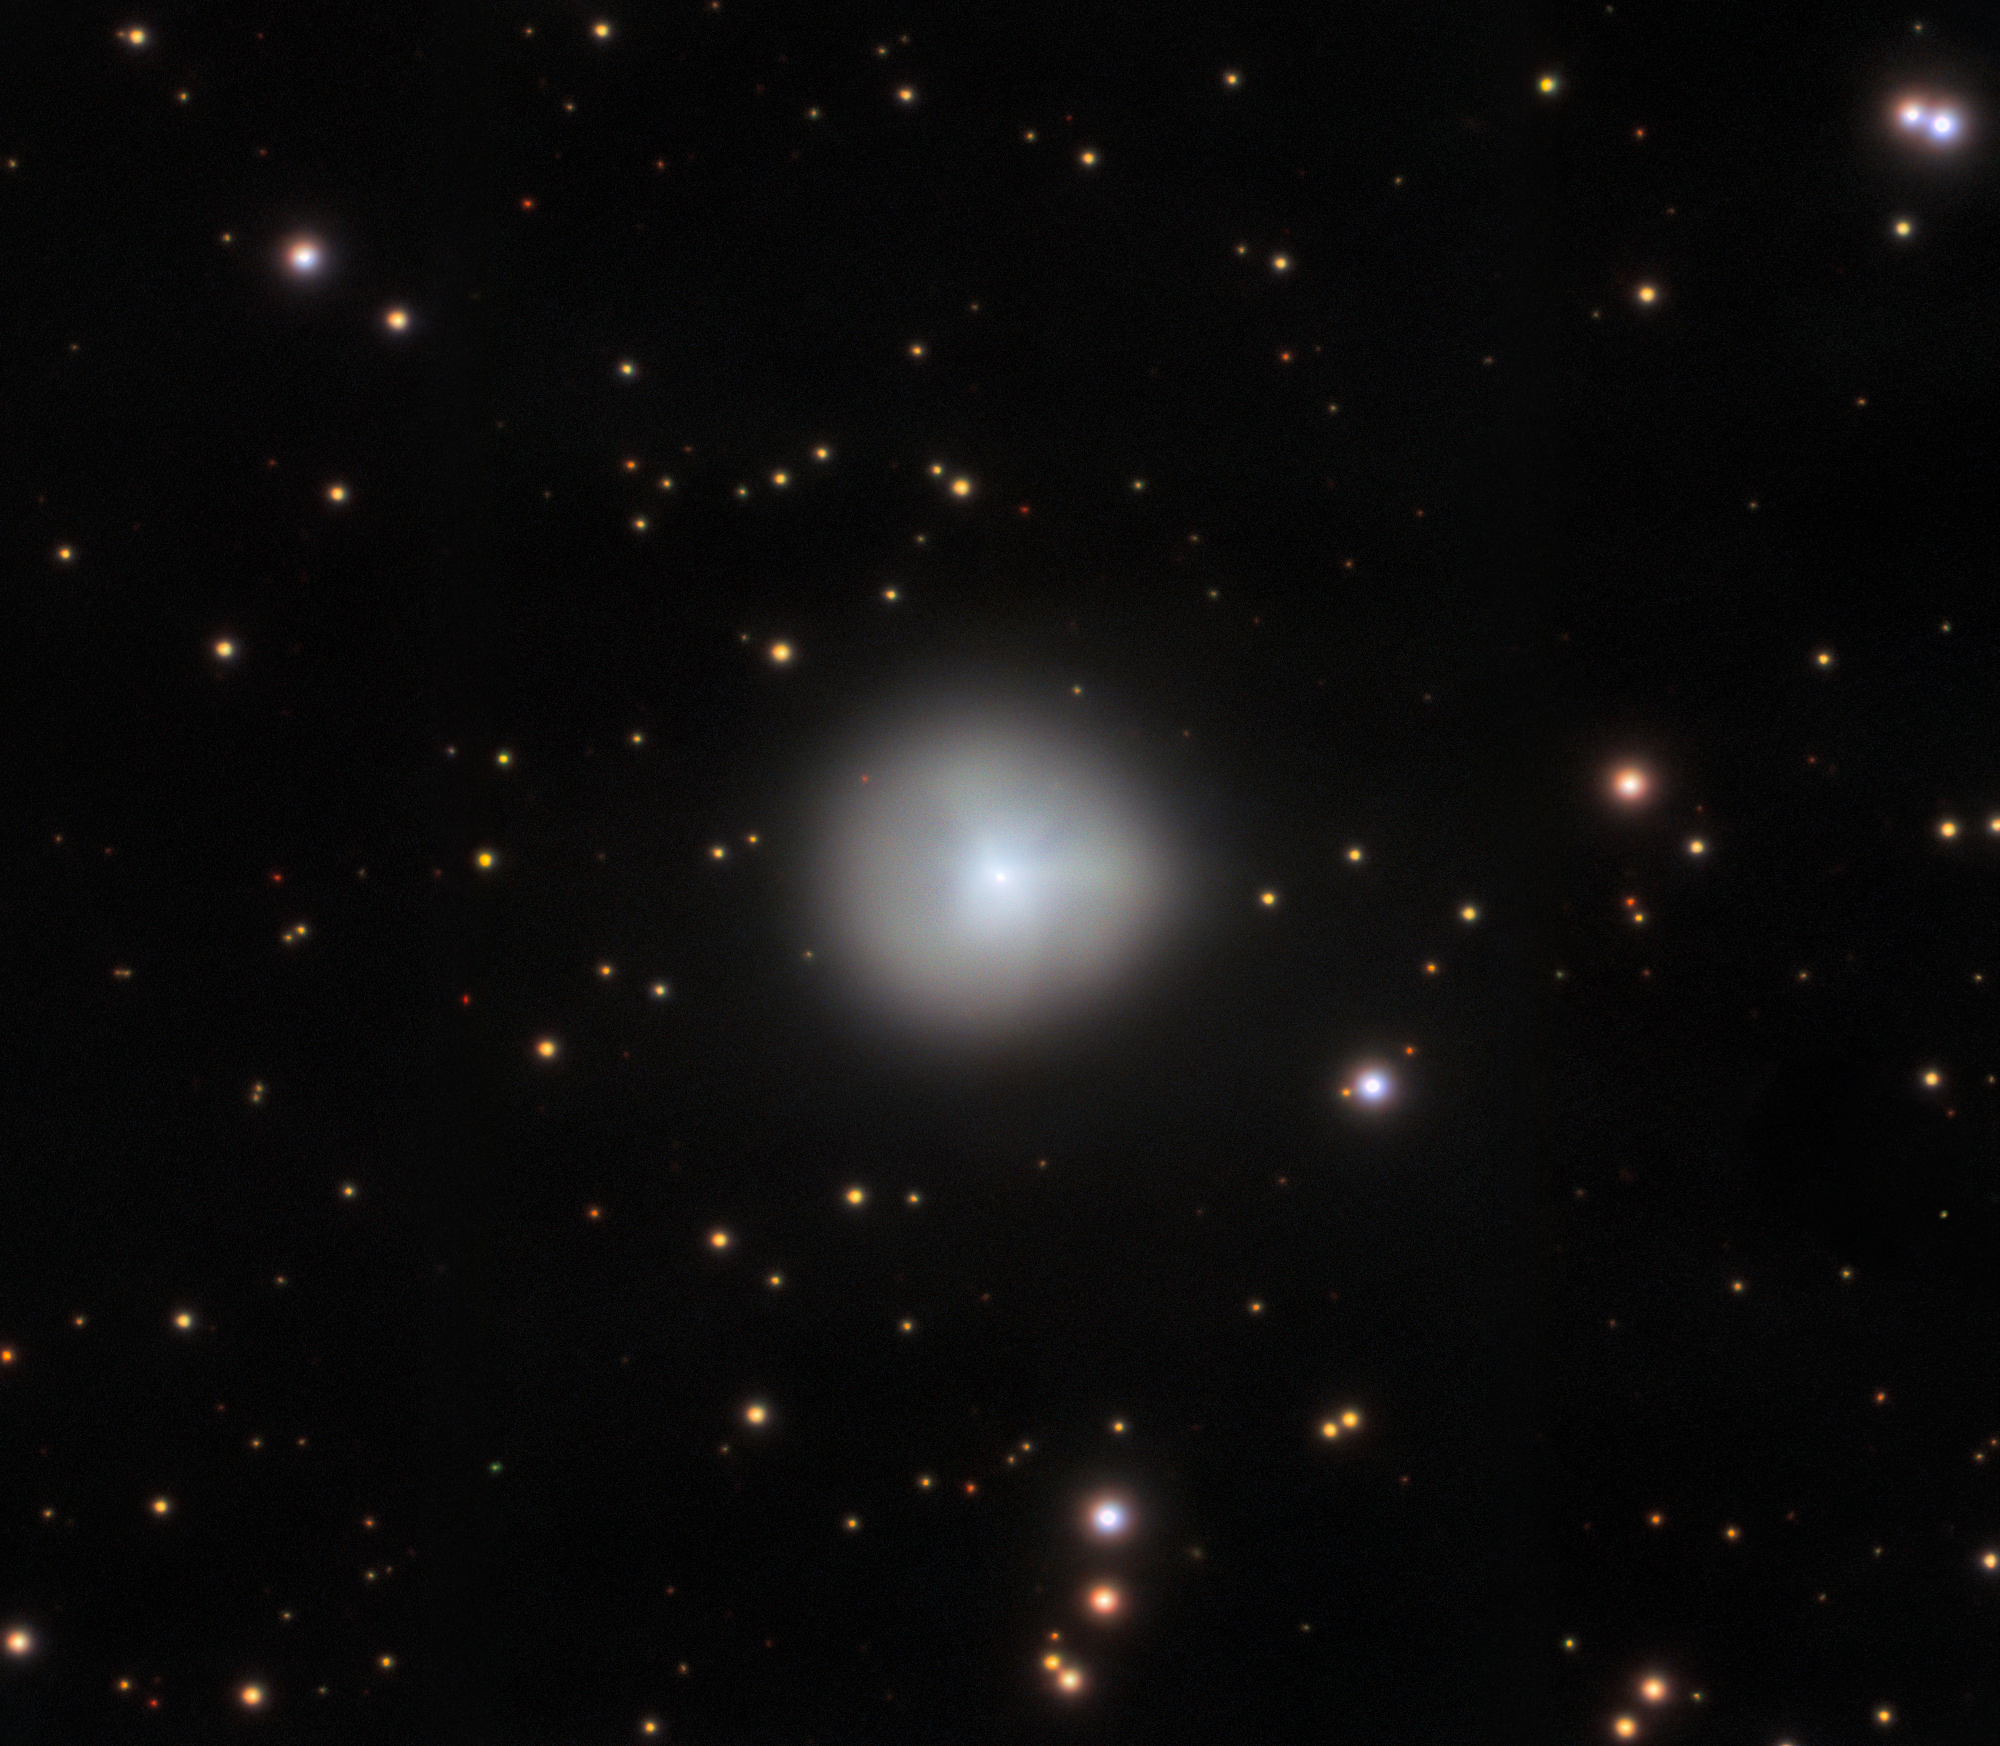

The Heart of a Centaur

This Image of the Week features the remarkable Comet 29P, imaged by Gemini North of the international Gemini Observatory, a Program of NSF NOIRLab. Comet 29P, also known as Schwassmann-Wachmann 1 after its discoverers, orbits our Sun in a quasi-stable, nearly circular pathway between Jupiter and Saturn. Its orbital path defines it as a member of a relatively new category of Solar System bodies known as centaurs — icy or rocky bodies whose orbits carry them between the giant planets in our Solar System. Centaurs are so-named because they exhibit some characteristics of asteroids and some of comets. So they are hybrid, much like the mythological half man, half horse. Comet 29P is of particular interest, because it has briefly brightened several times per year, before dimming again, an event known as an outburst. These dramatic flare-ups represent a huge release of energy, but their causes are unknown — making Comet 29P especially interesting. This image of Comet 29P is so detailed that this centaur’s bright, dense heart (or nucleus) can be seen through the diffuse cloud of dust and gas (or coma) surrounding it that was emitted during an outburst.

Credit: International Gemini Observatory/NOIRLab/NSF/AURA/C. Schambeau Image processing: T.A. Rector (University of Alaska Anchorage/NSF NOIRLab), M. Zamani & D. de Martin (NSF NOIRLab)